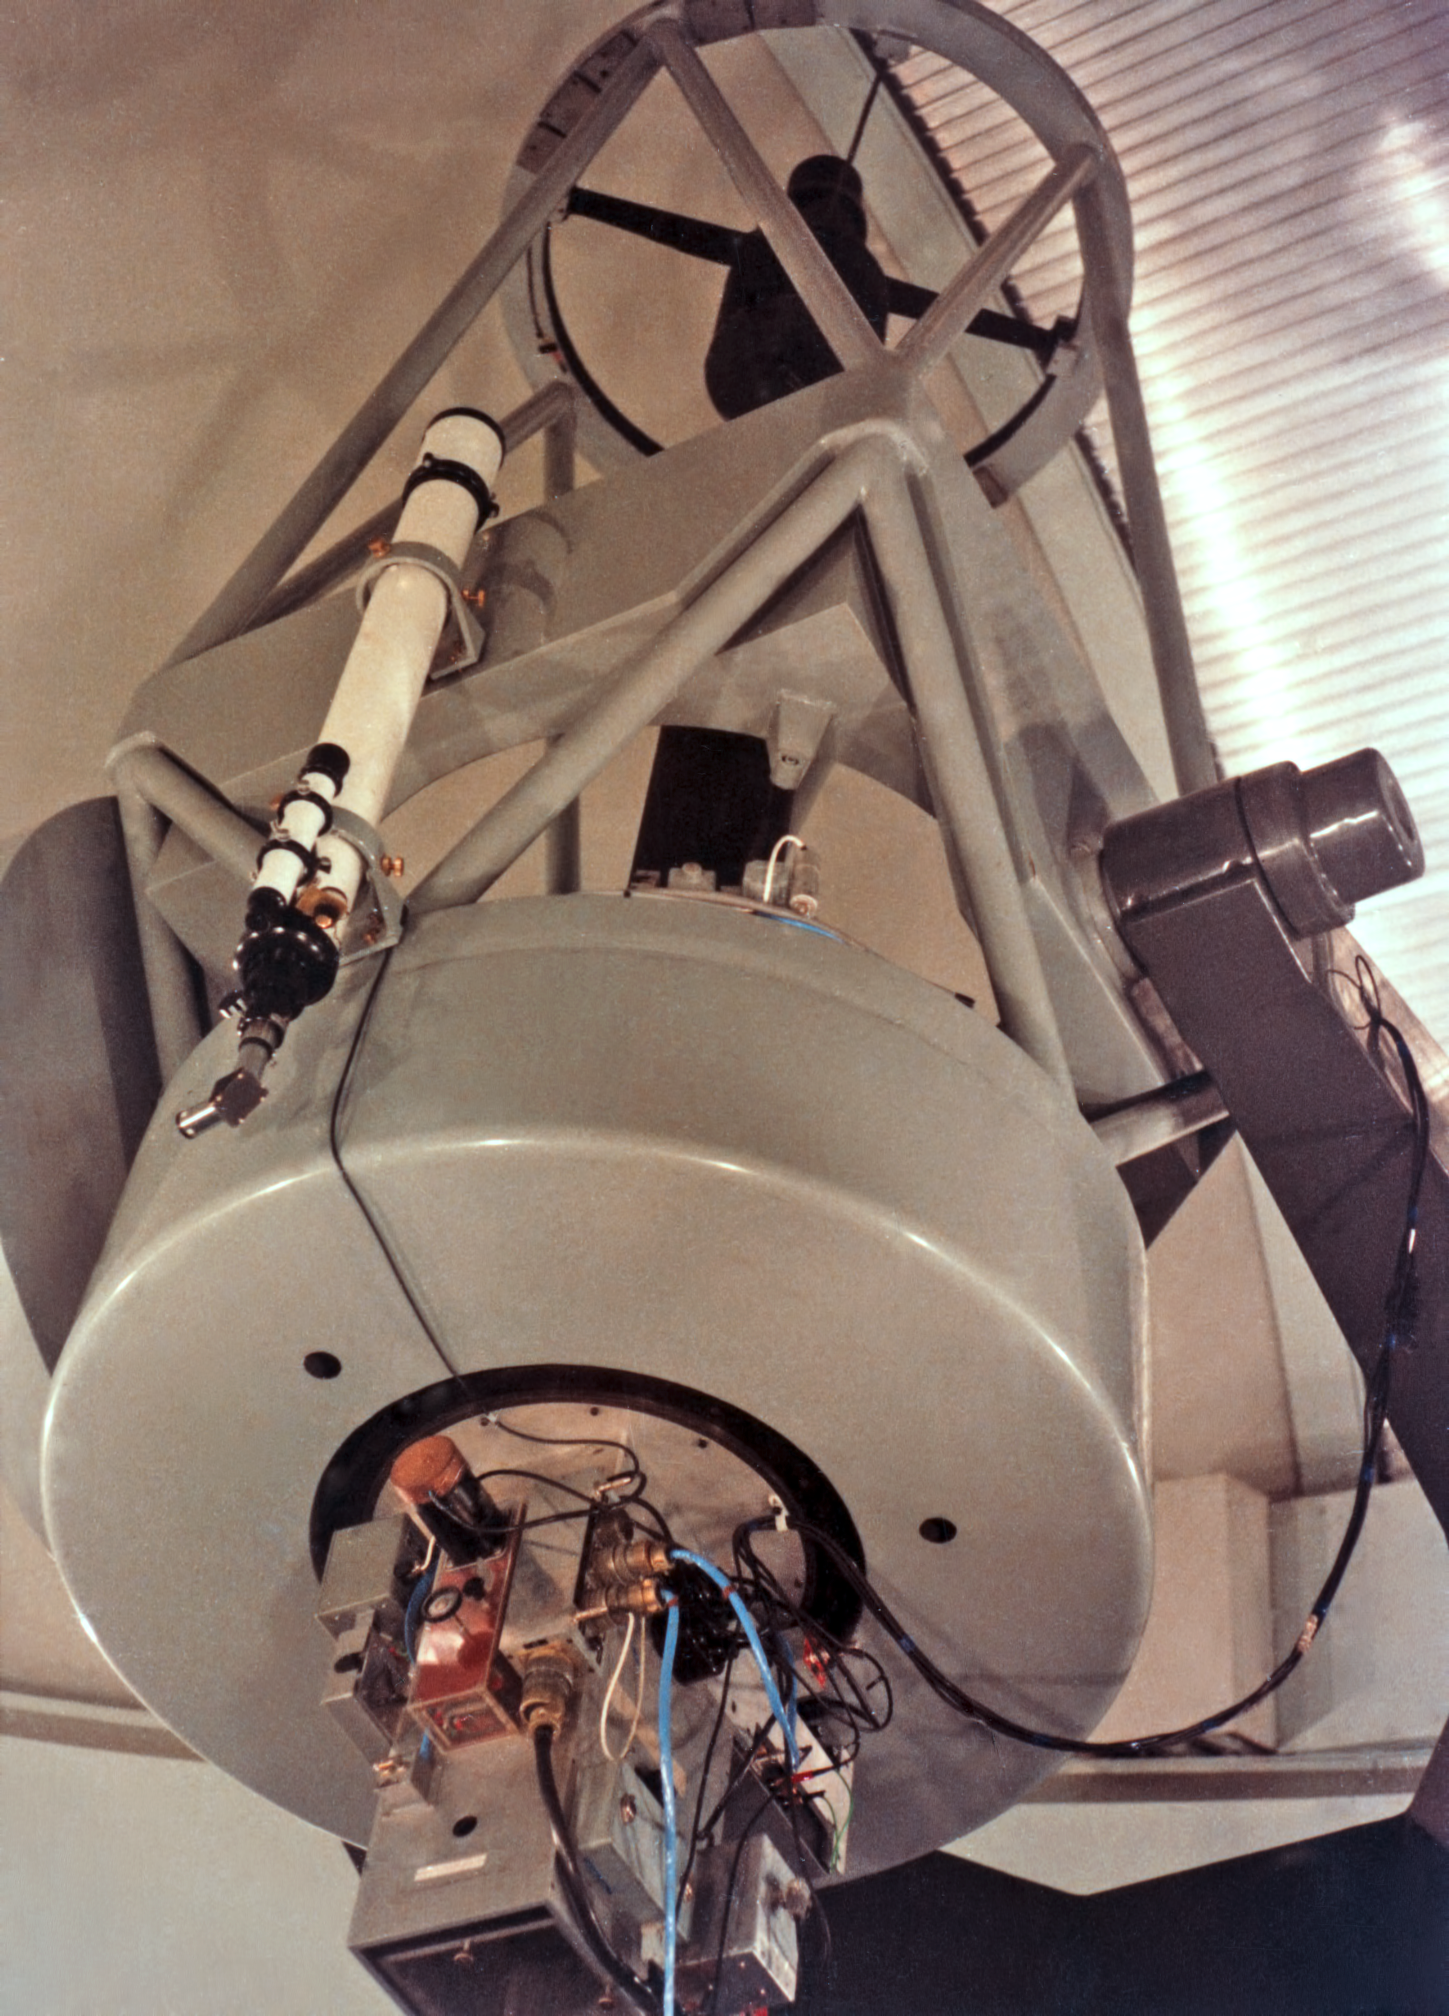

The ESO 1-metre telescope around 1969

The ESO 1-metre telescope, seen in around 1969.

Credit: ESO